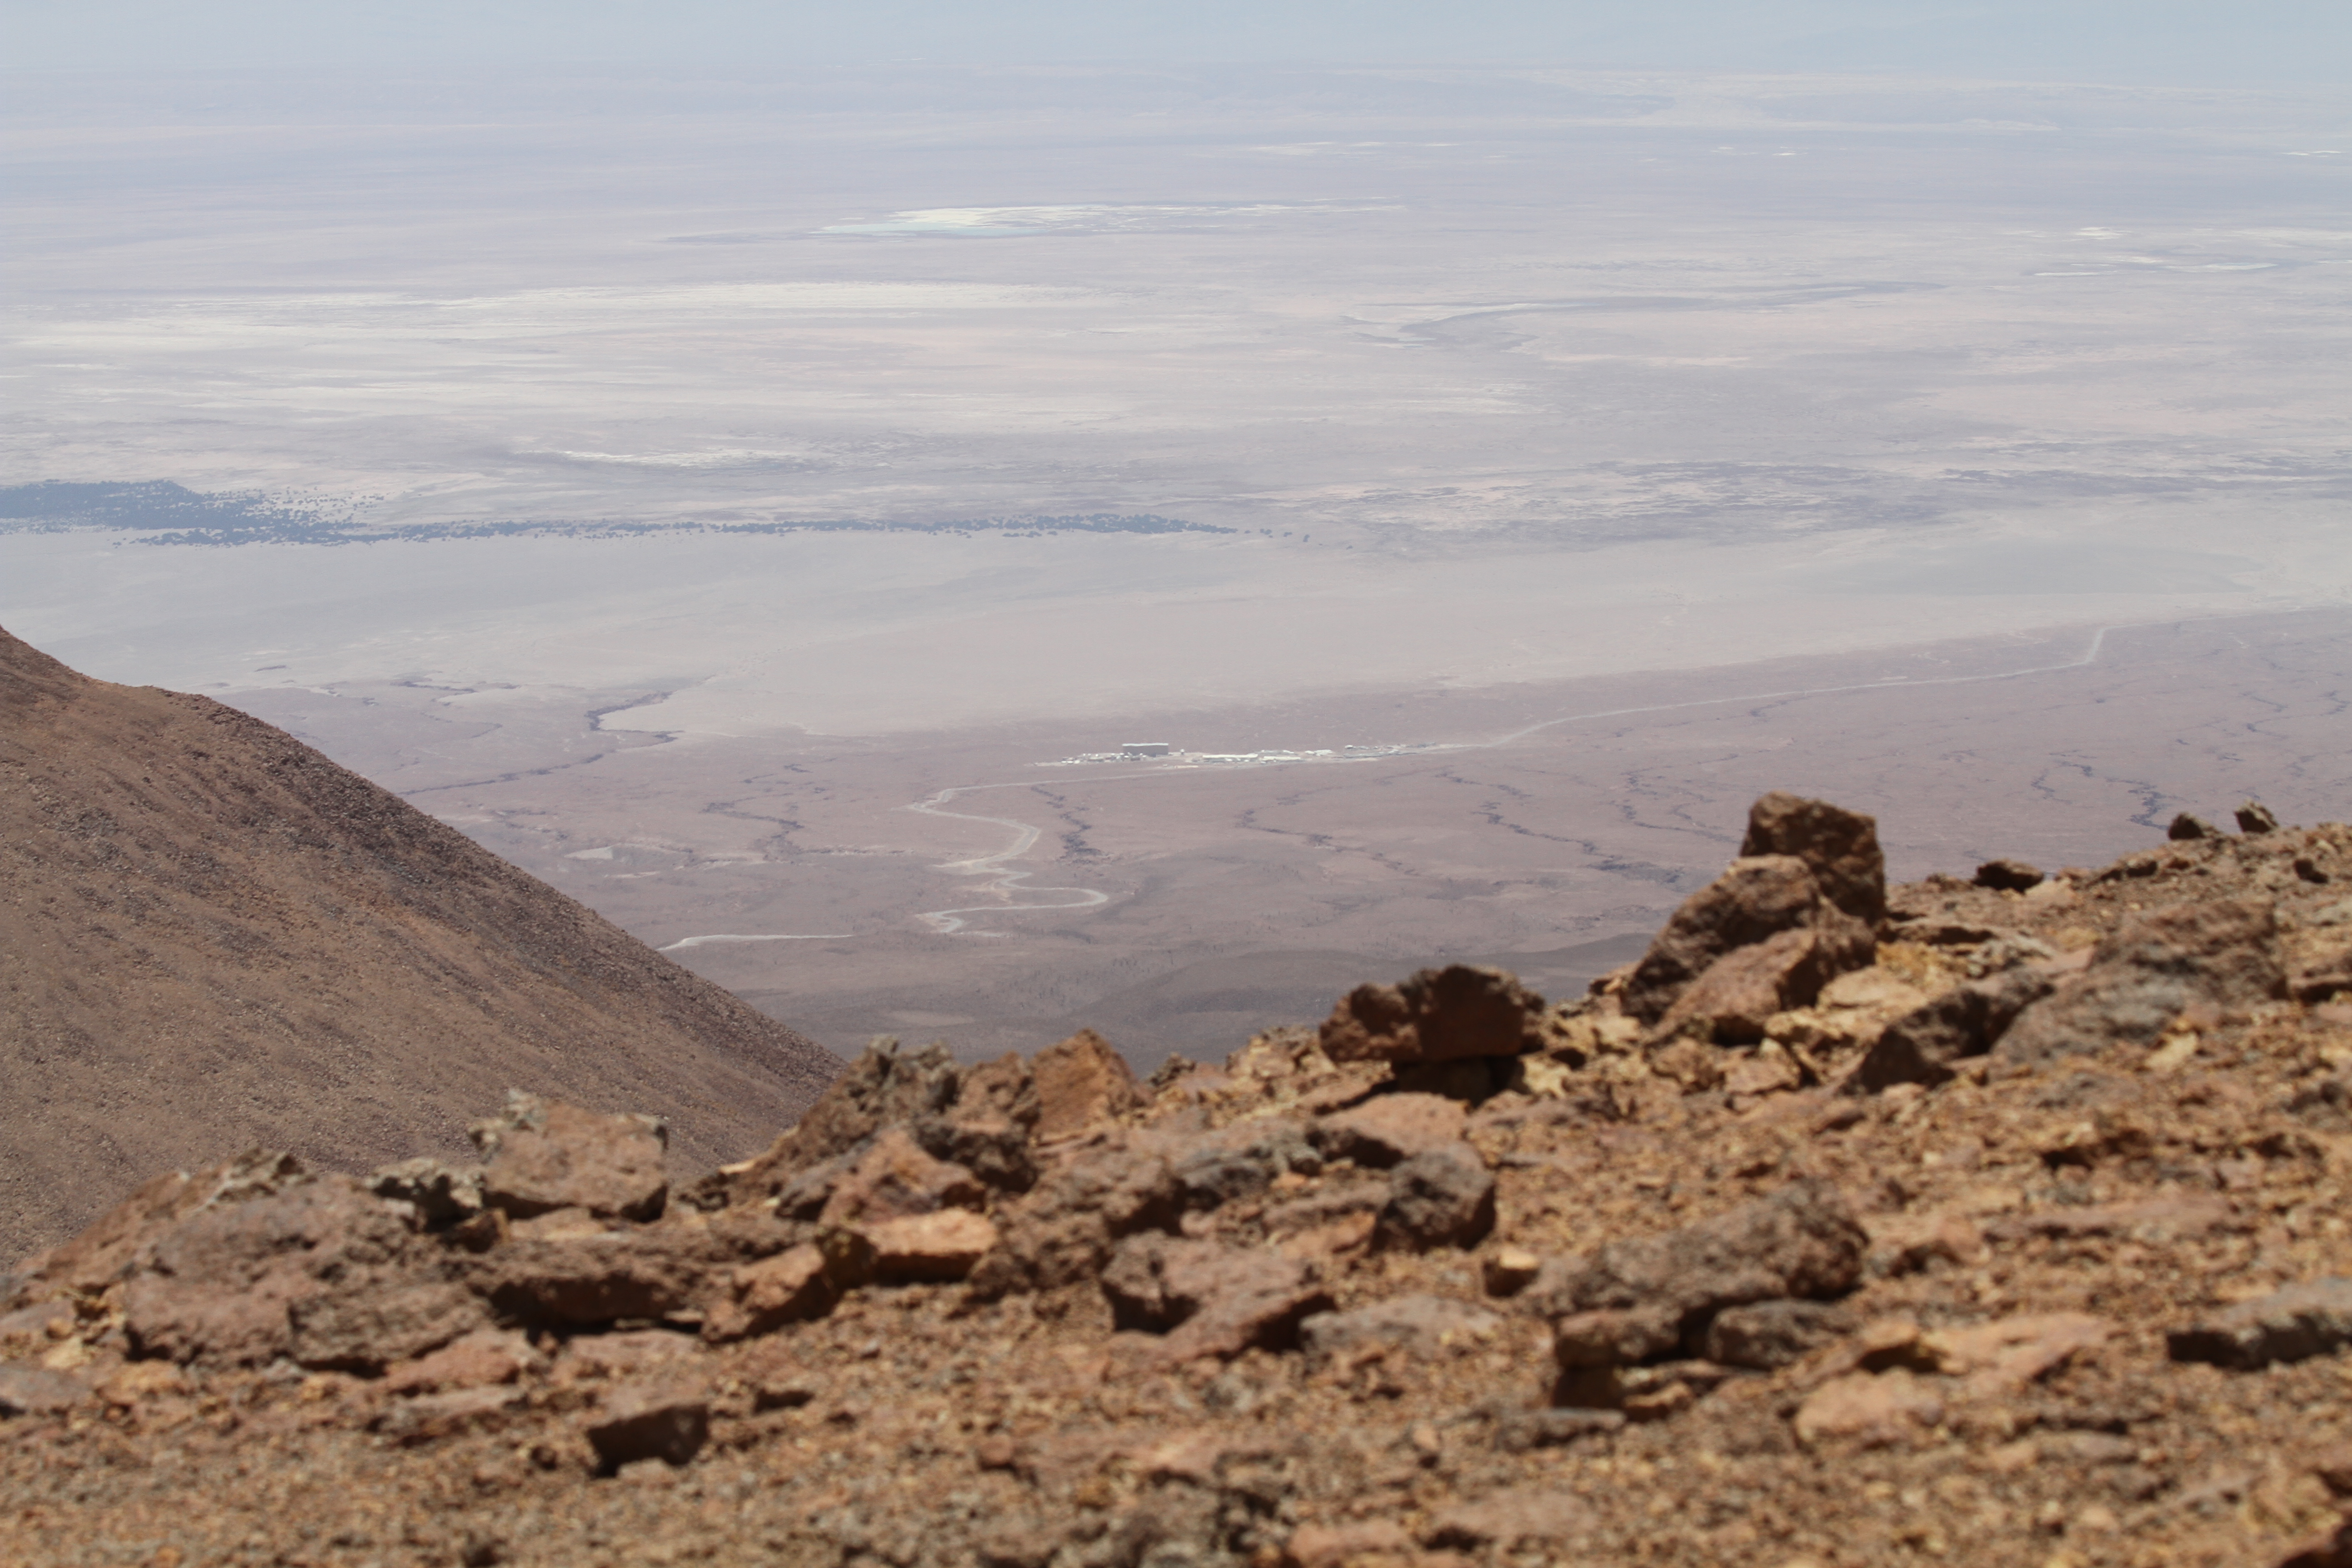

The OSF seen from above

The OSF seen from above.

Credit: Jaime Guarda - ALMA (ESO/NAOJ/NRAO)